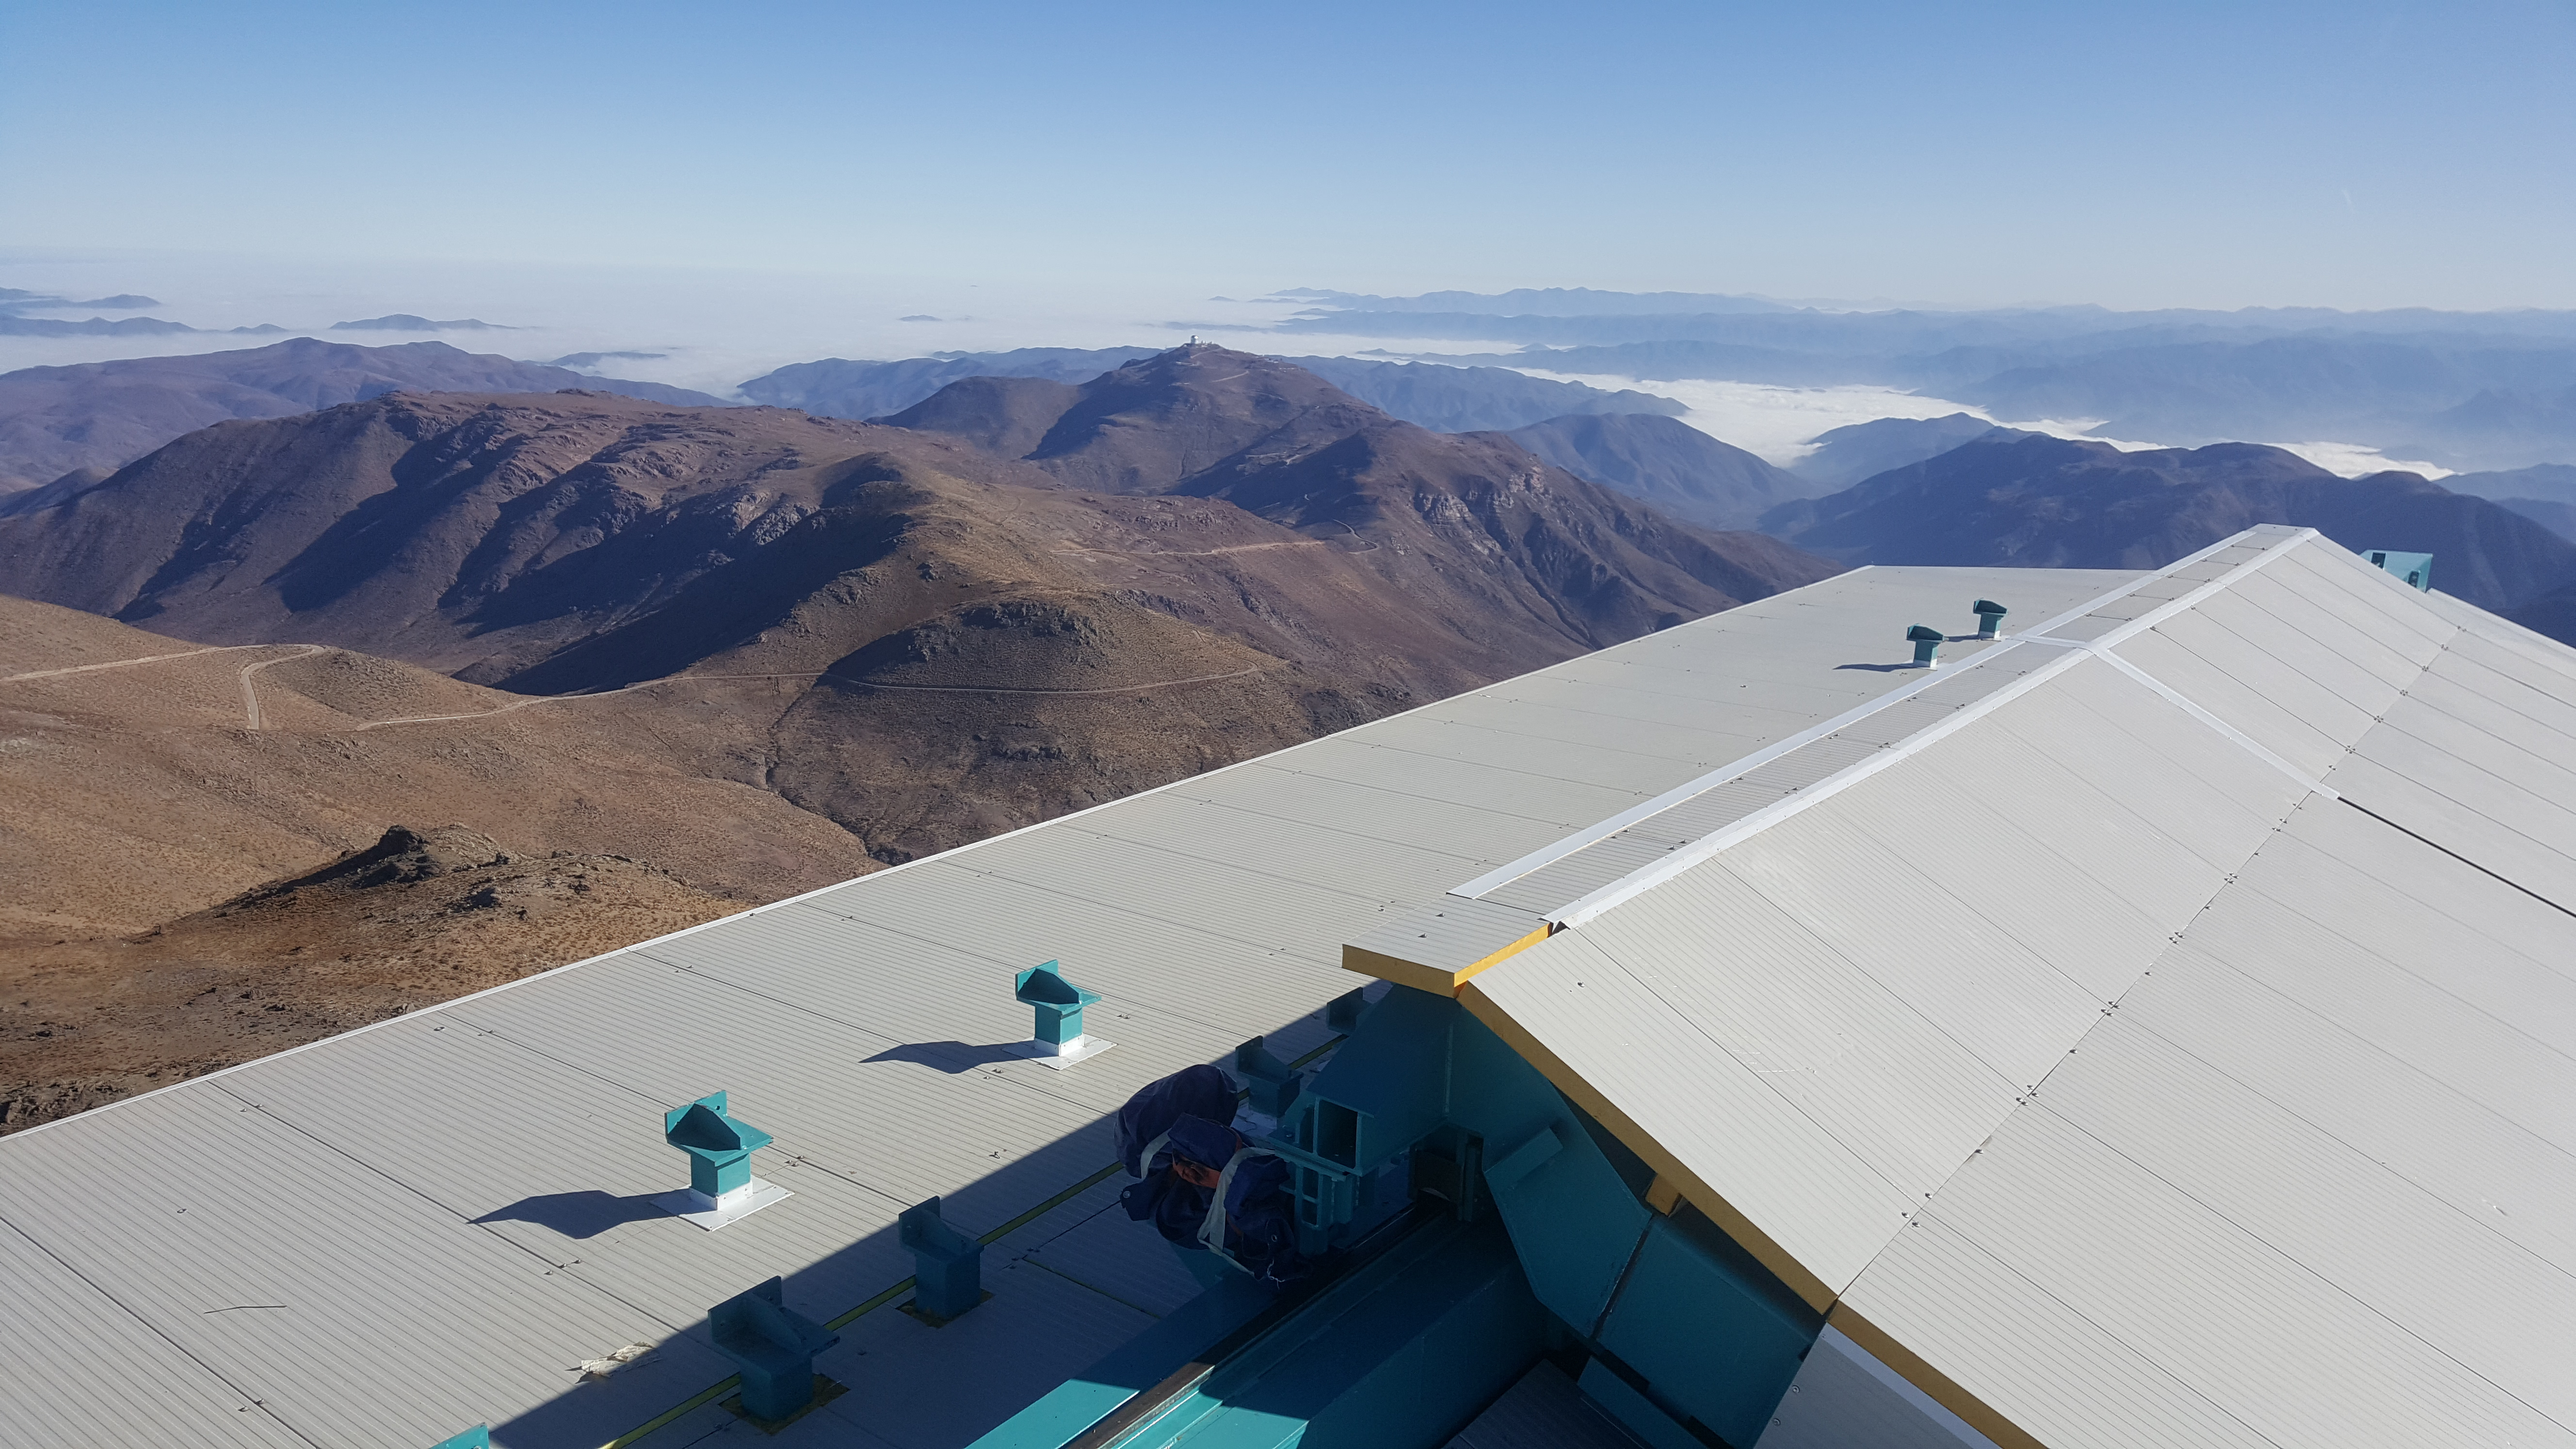

May 12 Summit Inspection

Regularly-scheduled inspections of the summit facility and equipment continue with social distancing and strict safety measures in place. The most recent inspection took place on May 12th and again included maintenance work on the Dome and TMA, including improvements for weather resistance in the coming months

Credit: Rubin Observatory/NSF/AURA